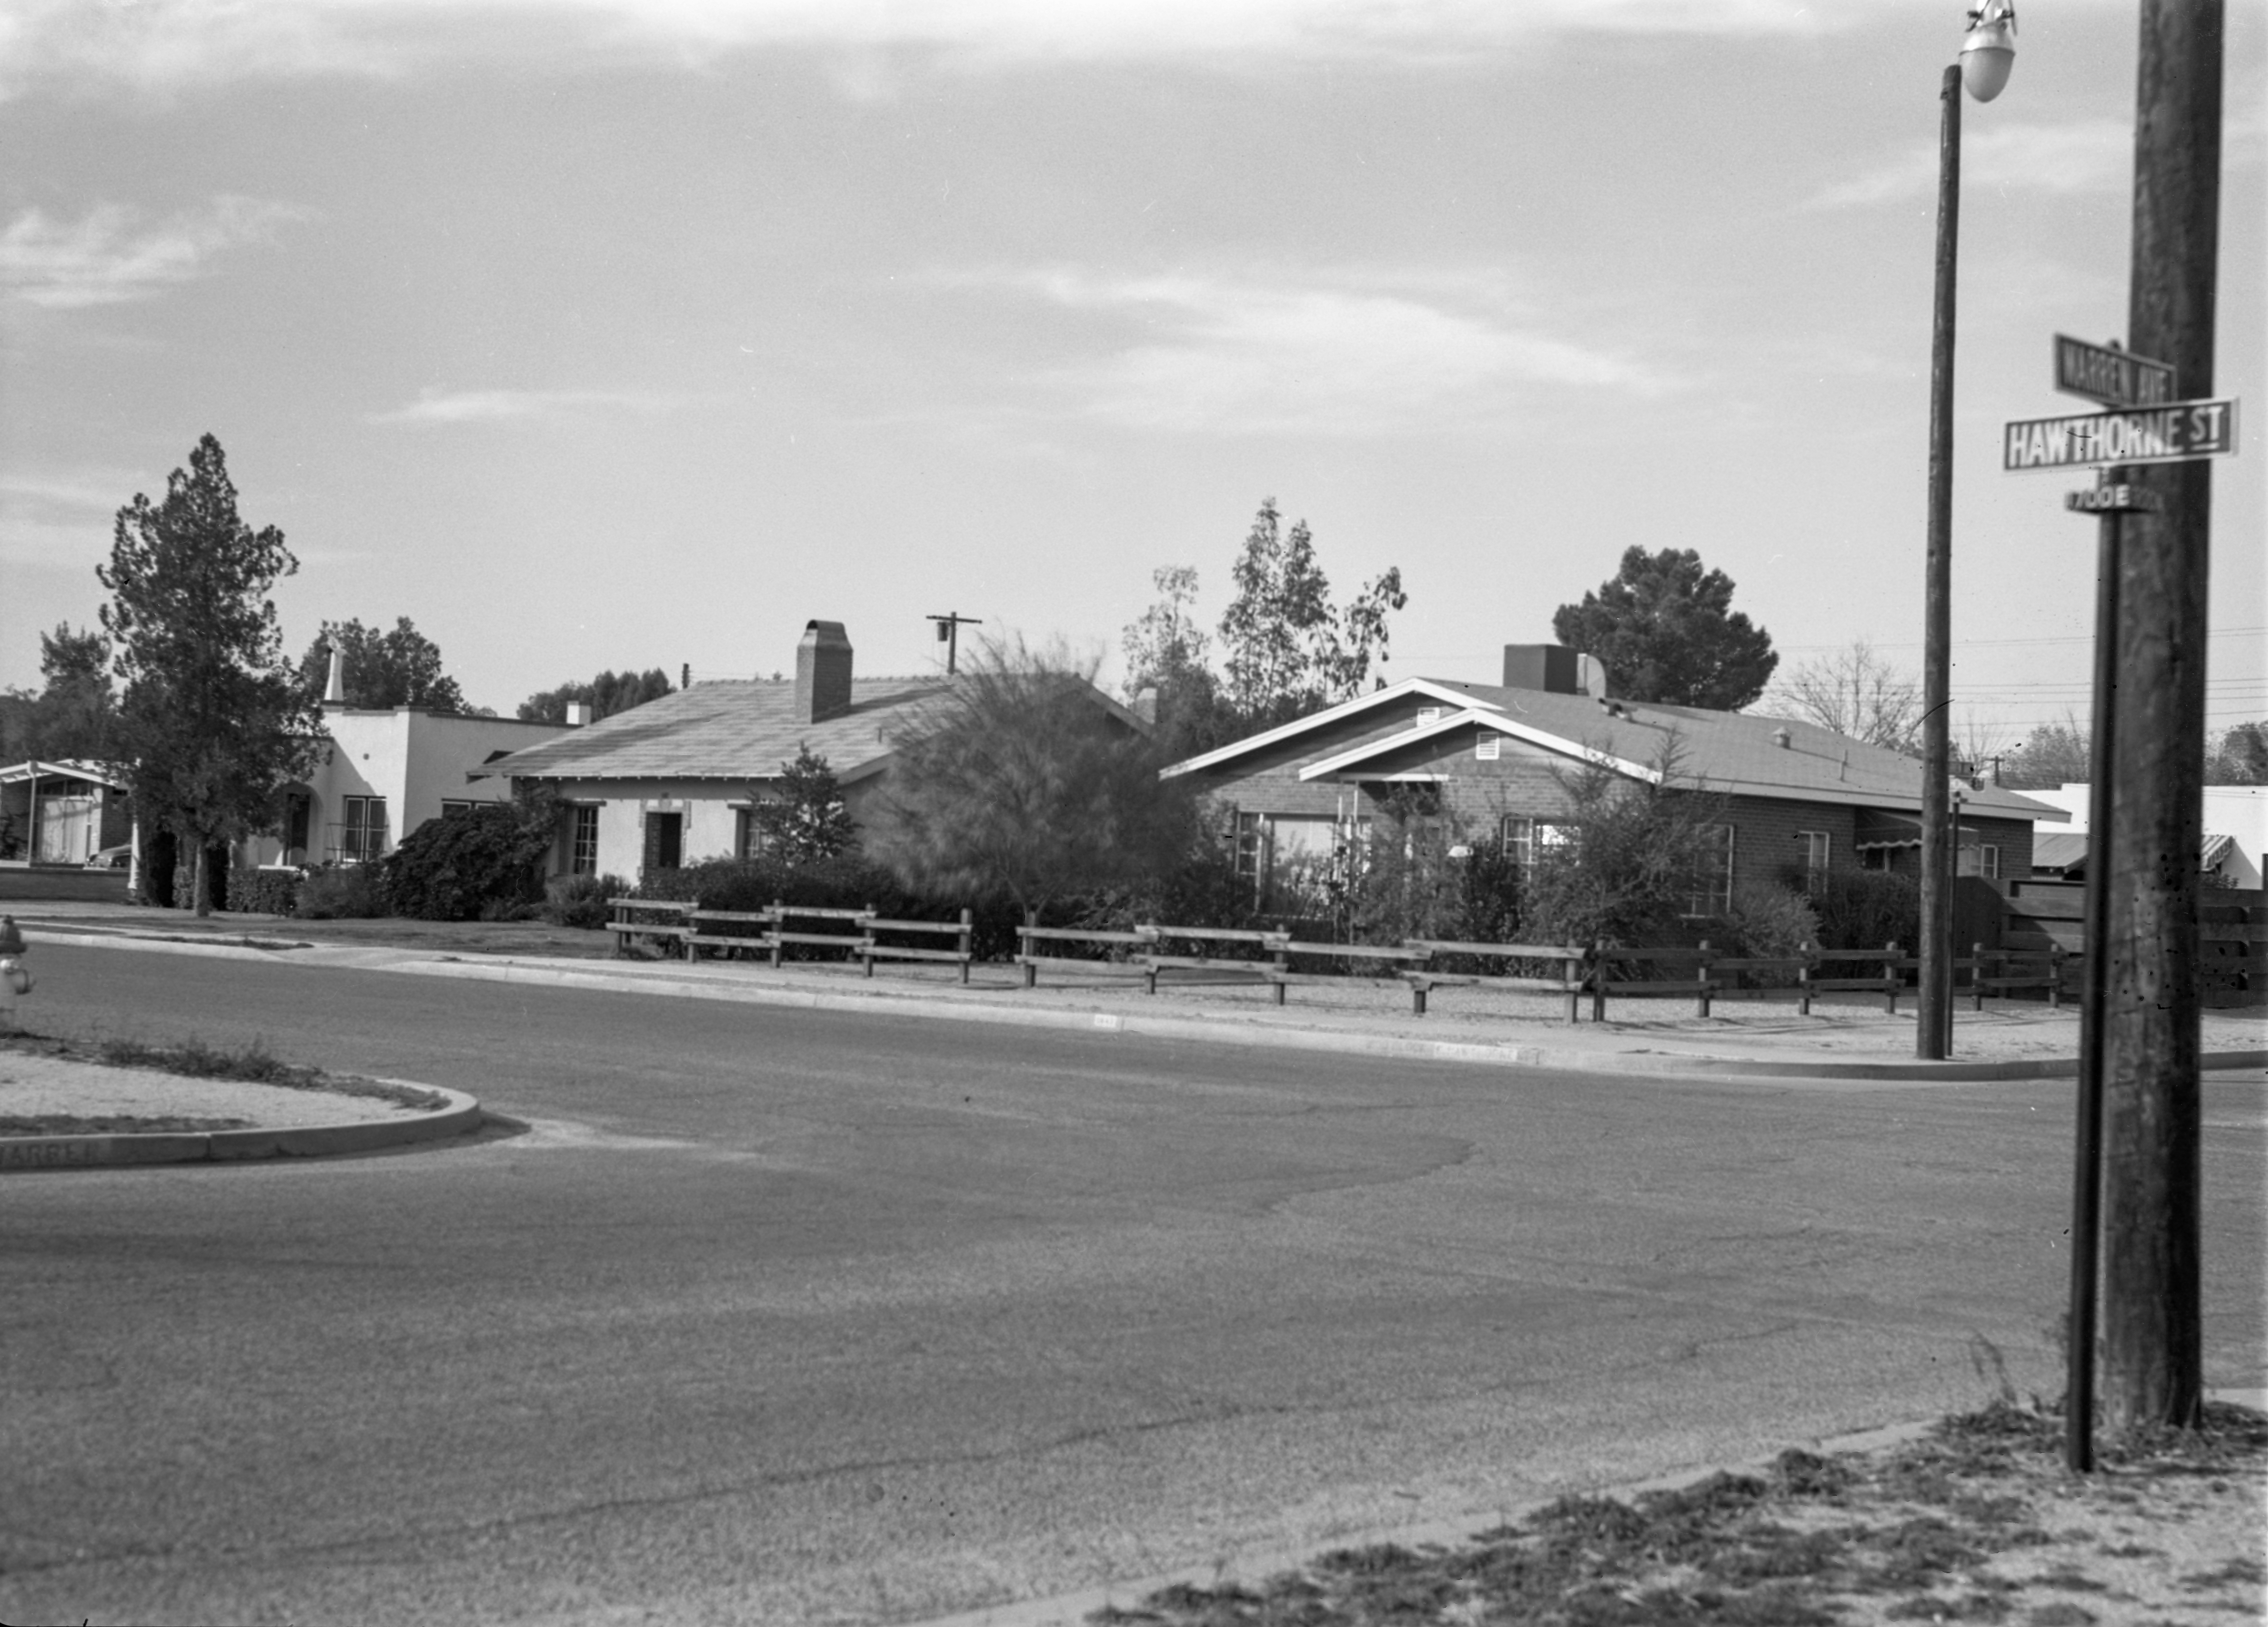

NSF NOIRLab's Tucson HQ in 1958

This image is stored at NOIRLab Headquarters in Tucson, Arizona. For the original negative of this image, see KPNO Negatives envelope 534. It was captured around 1958 at the corner of Hawthorn St. and Warren Ave in Tucson. This would be the future site of Kitt Peak's operations office and serves as NSF NOIRLab's HQ today.

This image is part of NSF NOIRLab’s historical archives.

Credit: KPNO/NOIRLab/NSF/AURA